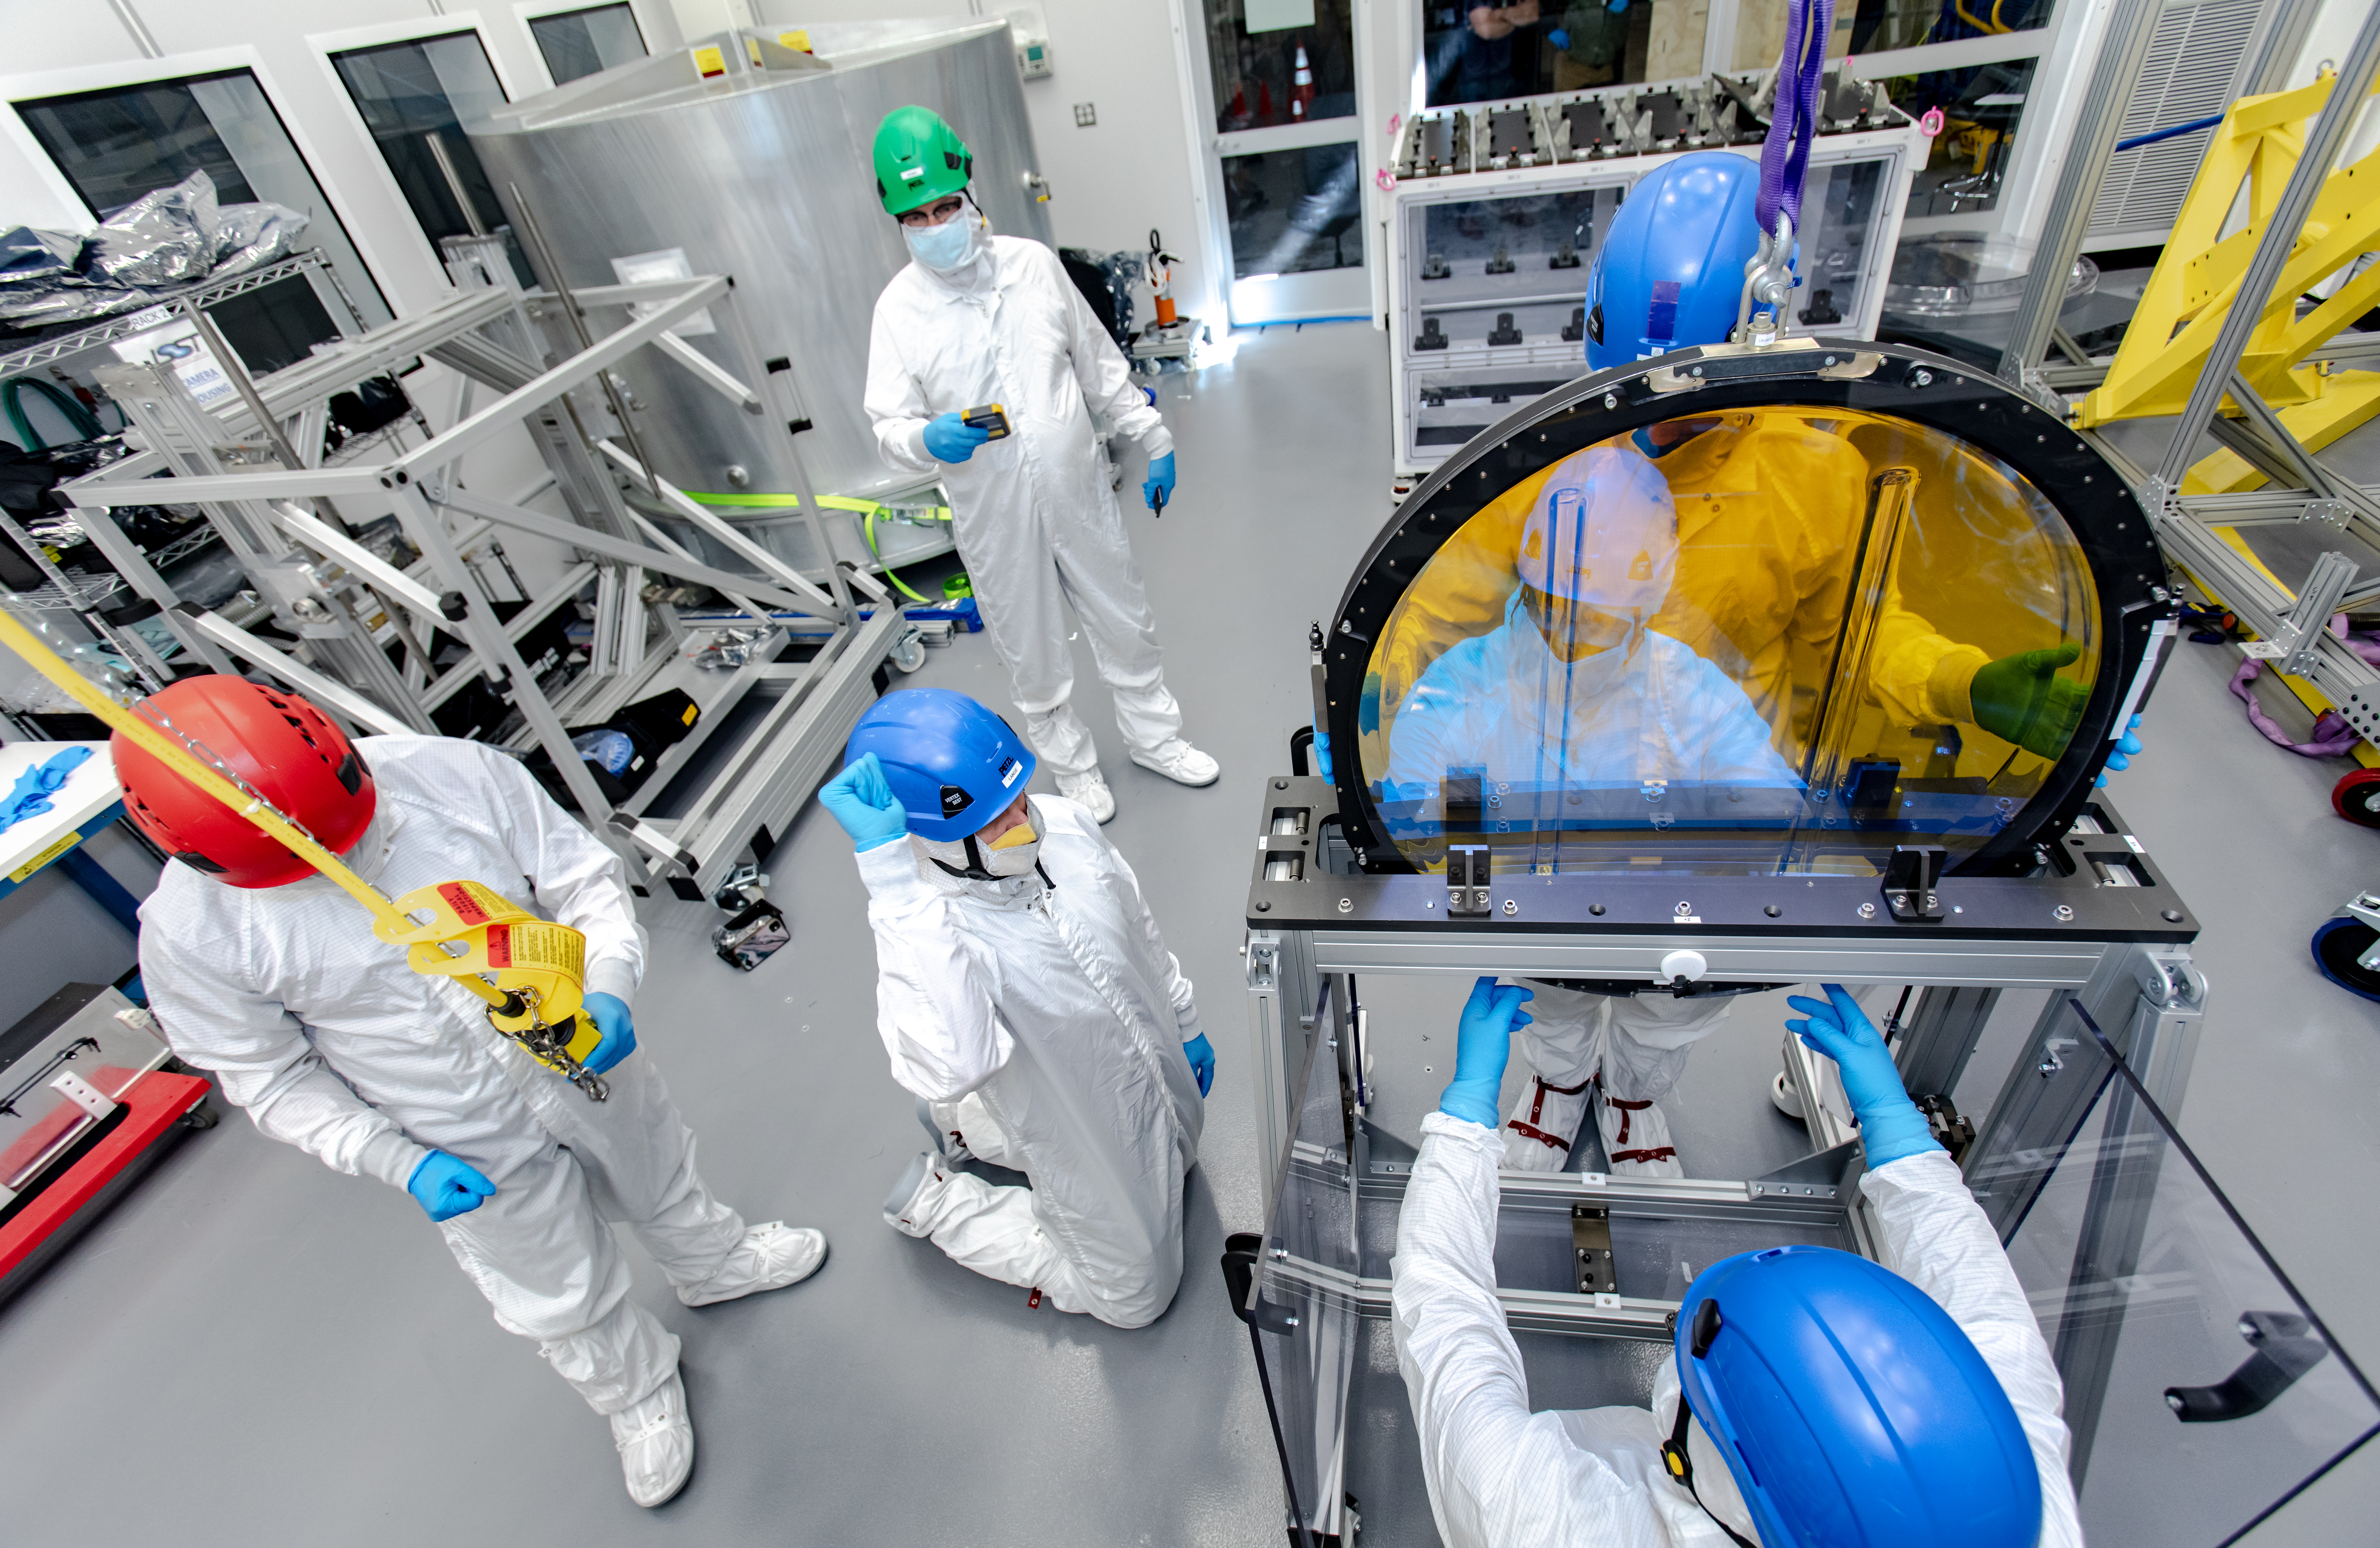

LSST R-Band Optical Filter

SLAC's LSST team carefully unpack, examine, test and store the r-band filter, the first of six optic filters that will be part of the completed LSST Camera.

Credit: Jacqueline Ramseyer Orrell/SLAC National Accelerator Laboratory